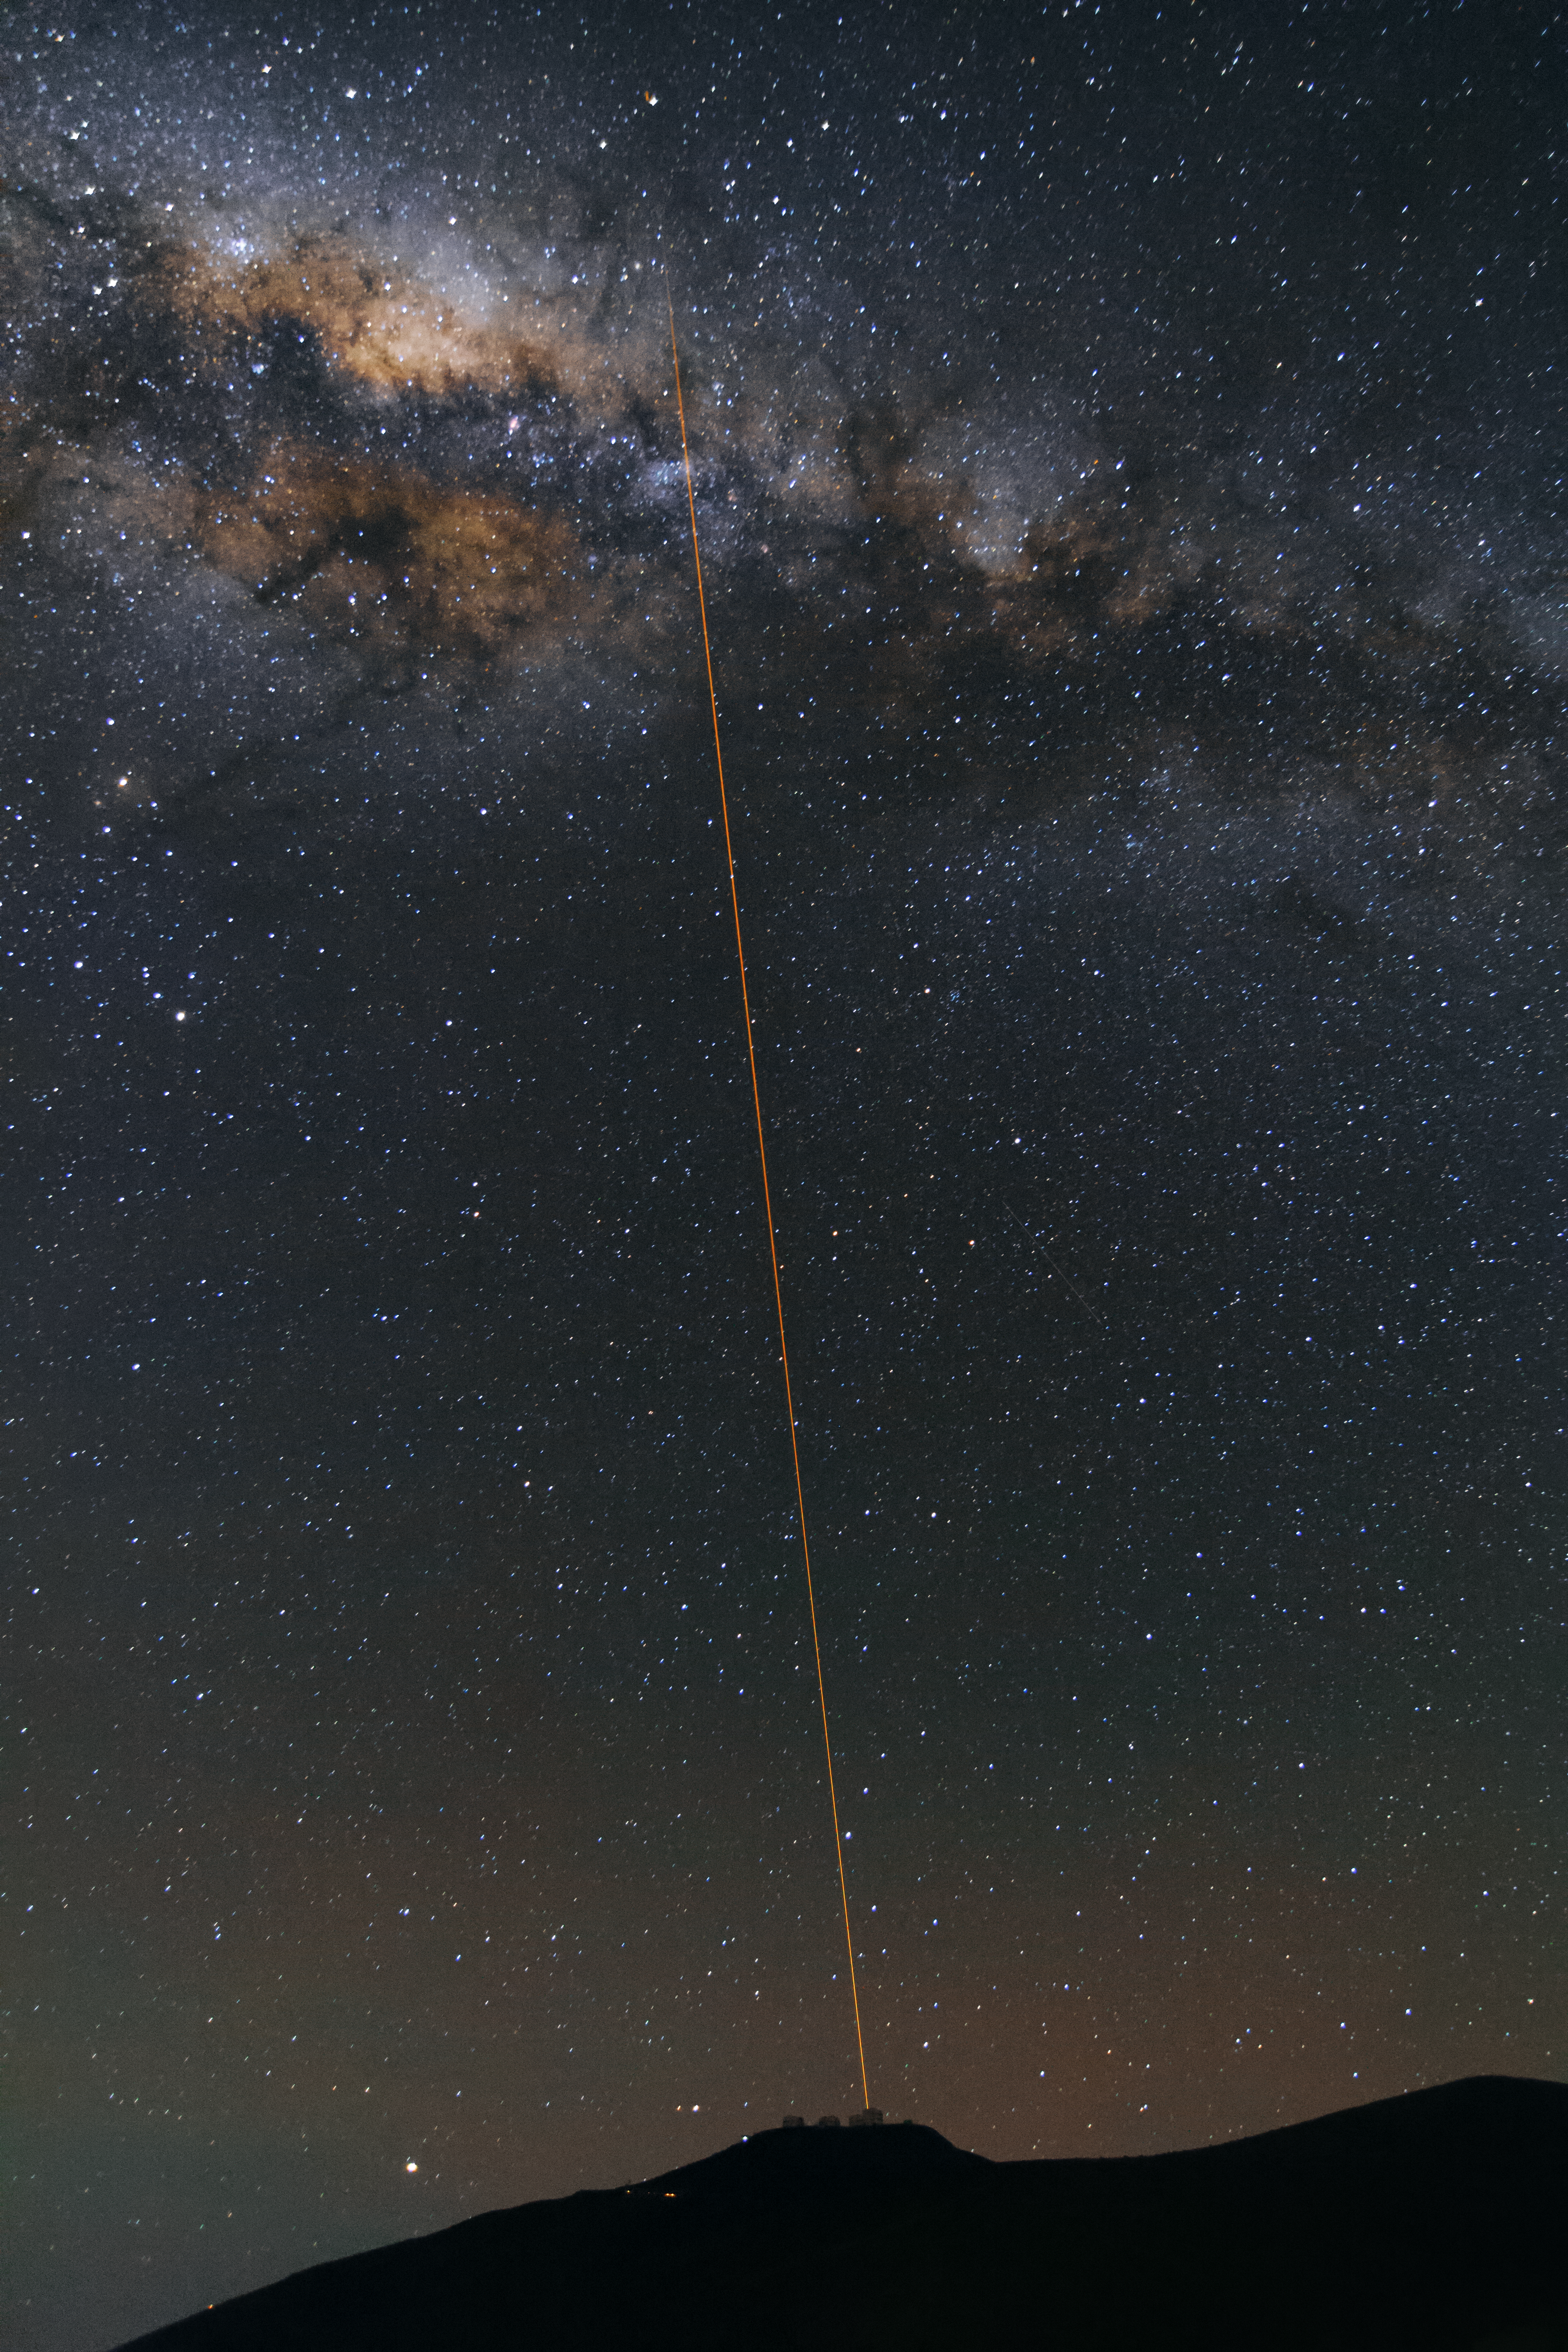

First light of new laser on Adaptive Optics Facility at Paranal

The 4 Laser Guide Star Facility (4LGSF) team have achieved first light with the first of four laser guide star units on Unit Telescope 4 (UT4) of ESO’s Very Large Telescope at Paranal. This is a key step on the way to creating the full Adaptive Optics Facility.

First light took place on the night of Wednesday 29 April 2015 and this picture shows the laser being launched into the night sky.

Credit: ESO/J. Girard (djulik.com)